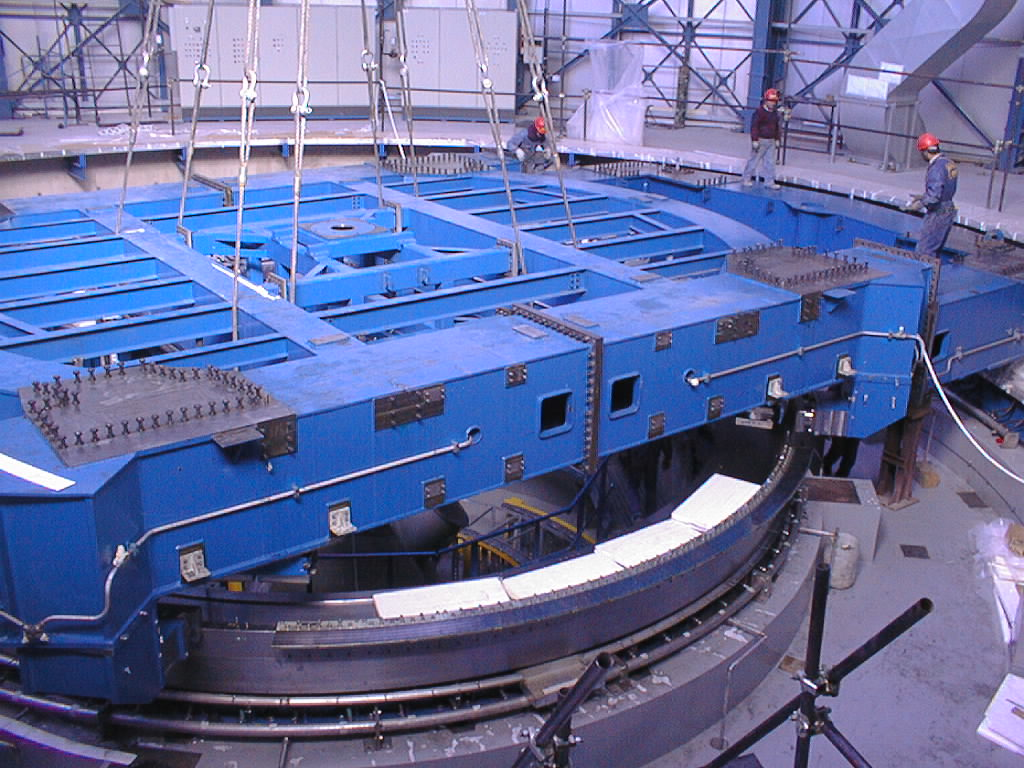

UT4 azimuth baseframe

The last critical moments of this difficult operation.

Credit: ESO